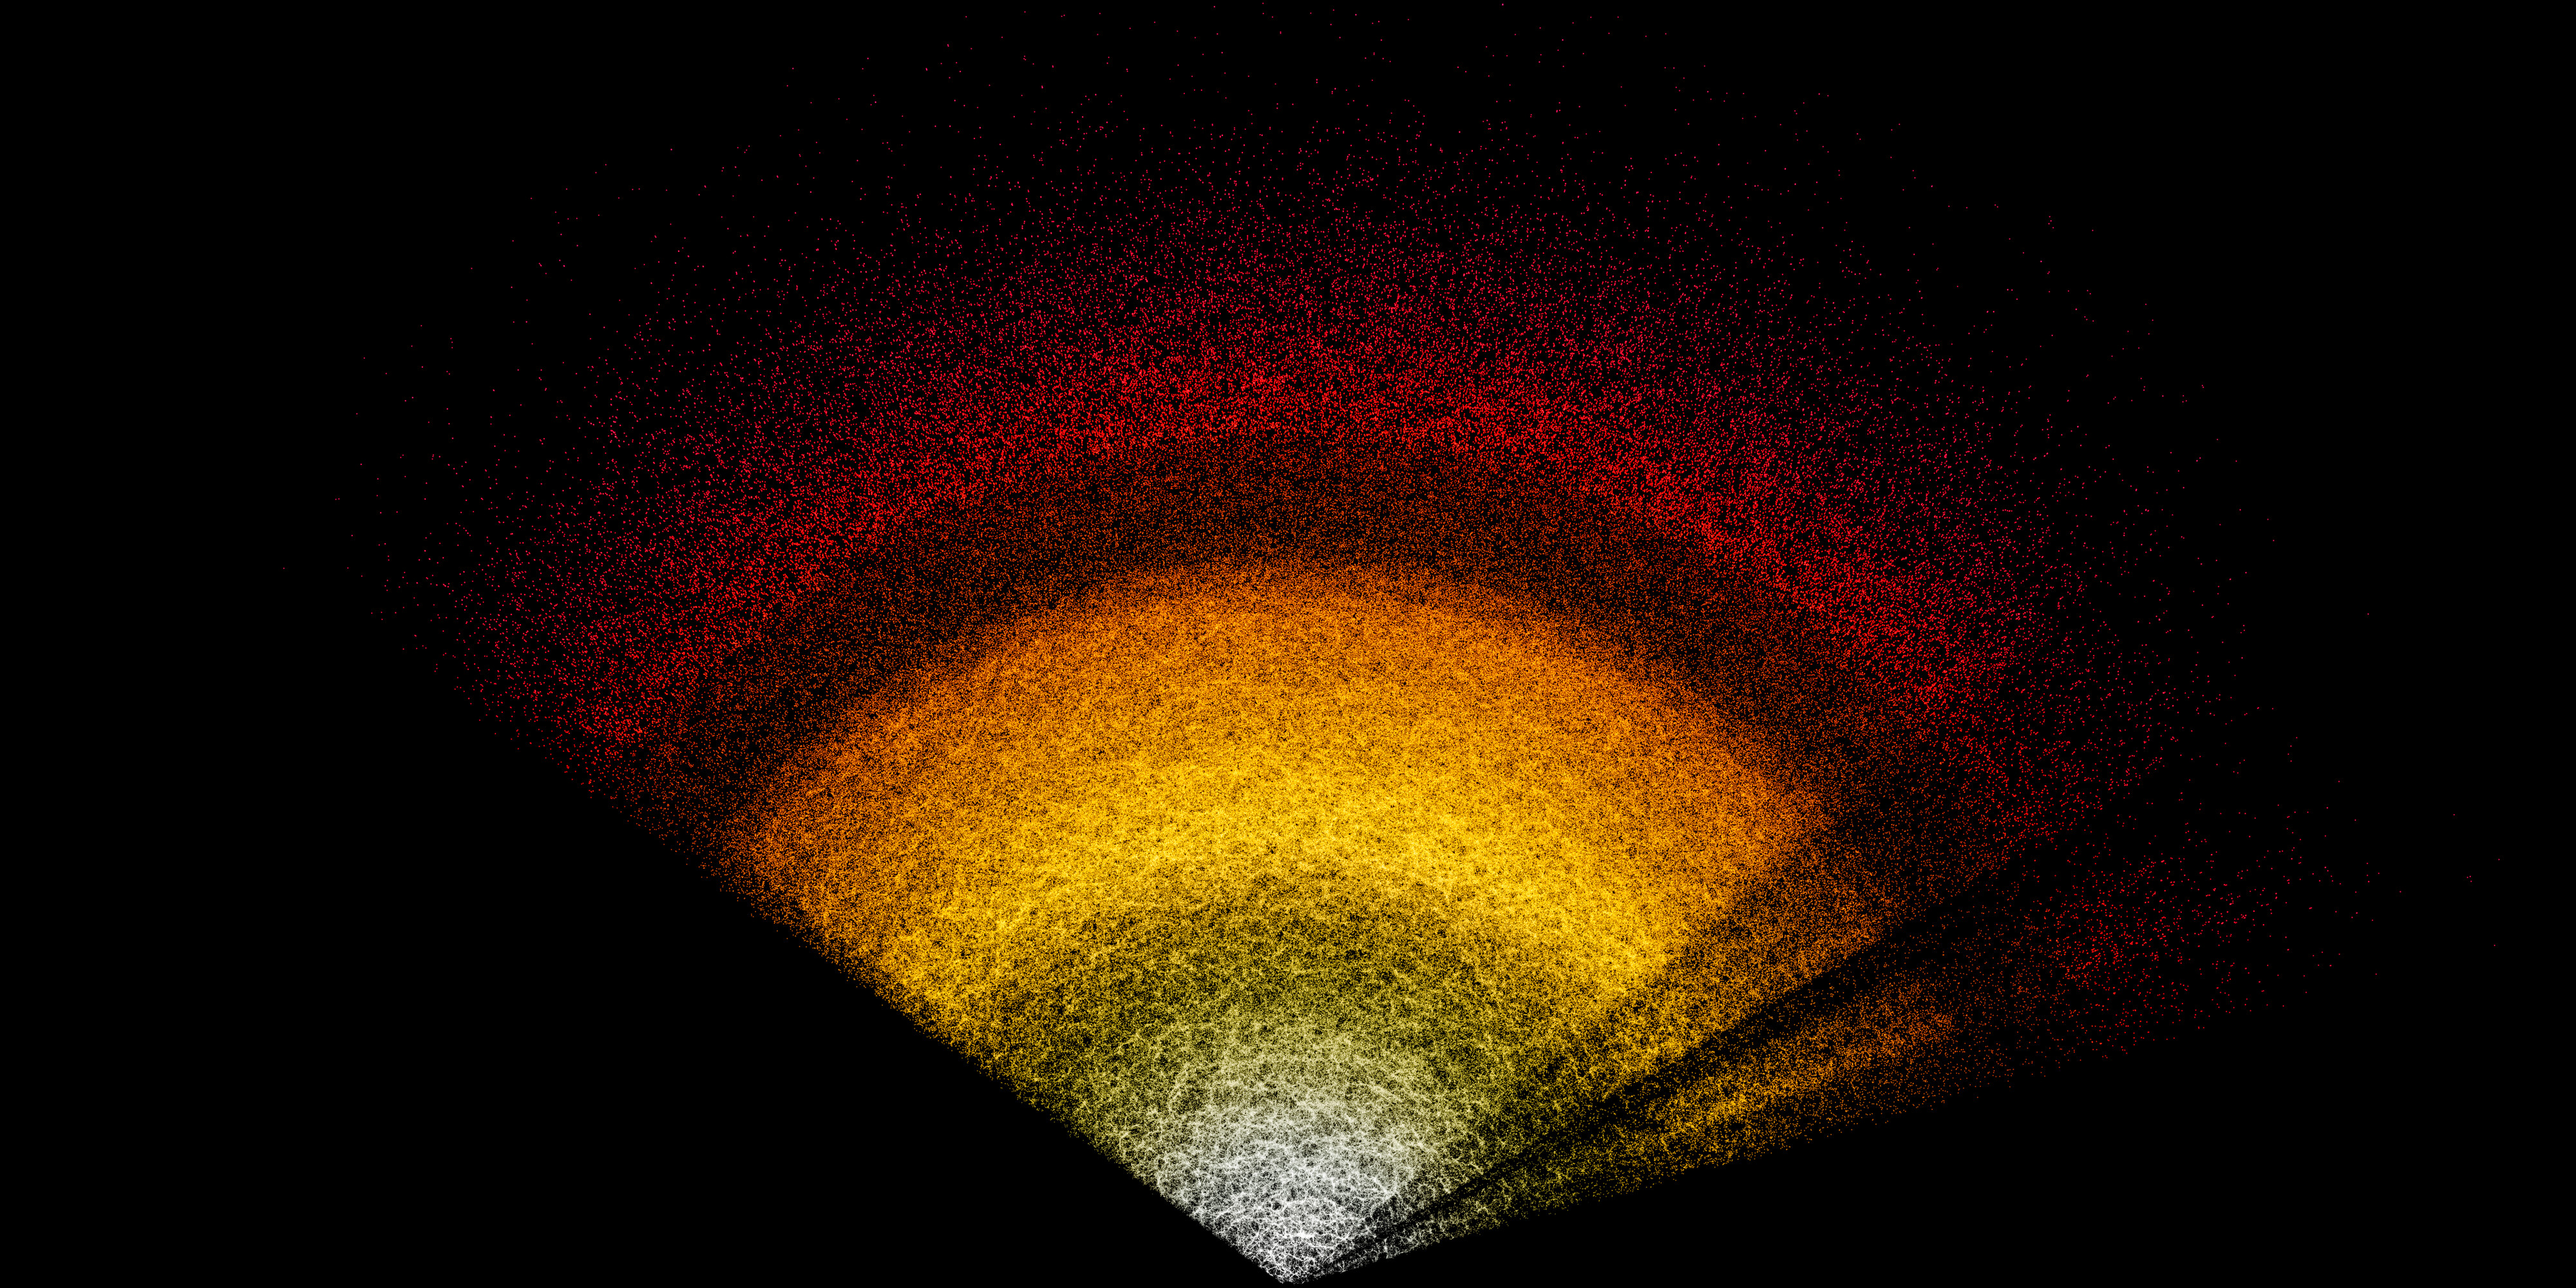

DESI Data Fan

Dark Energy Spectroscopic Instrument (DESI) data in the shape of a fan.

Credit: NOIRLab/NSF/AURA/DESI